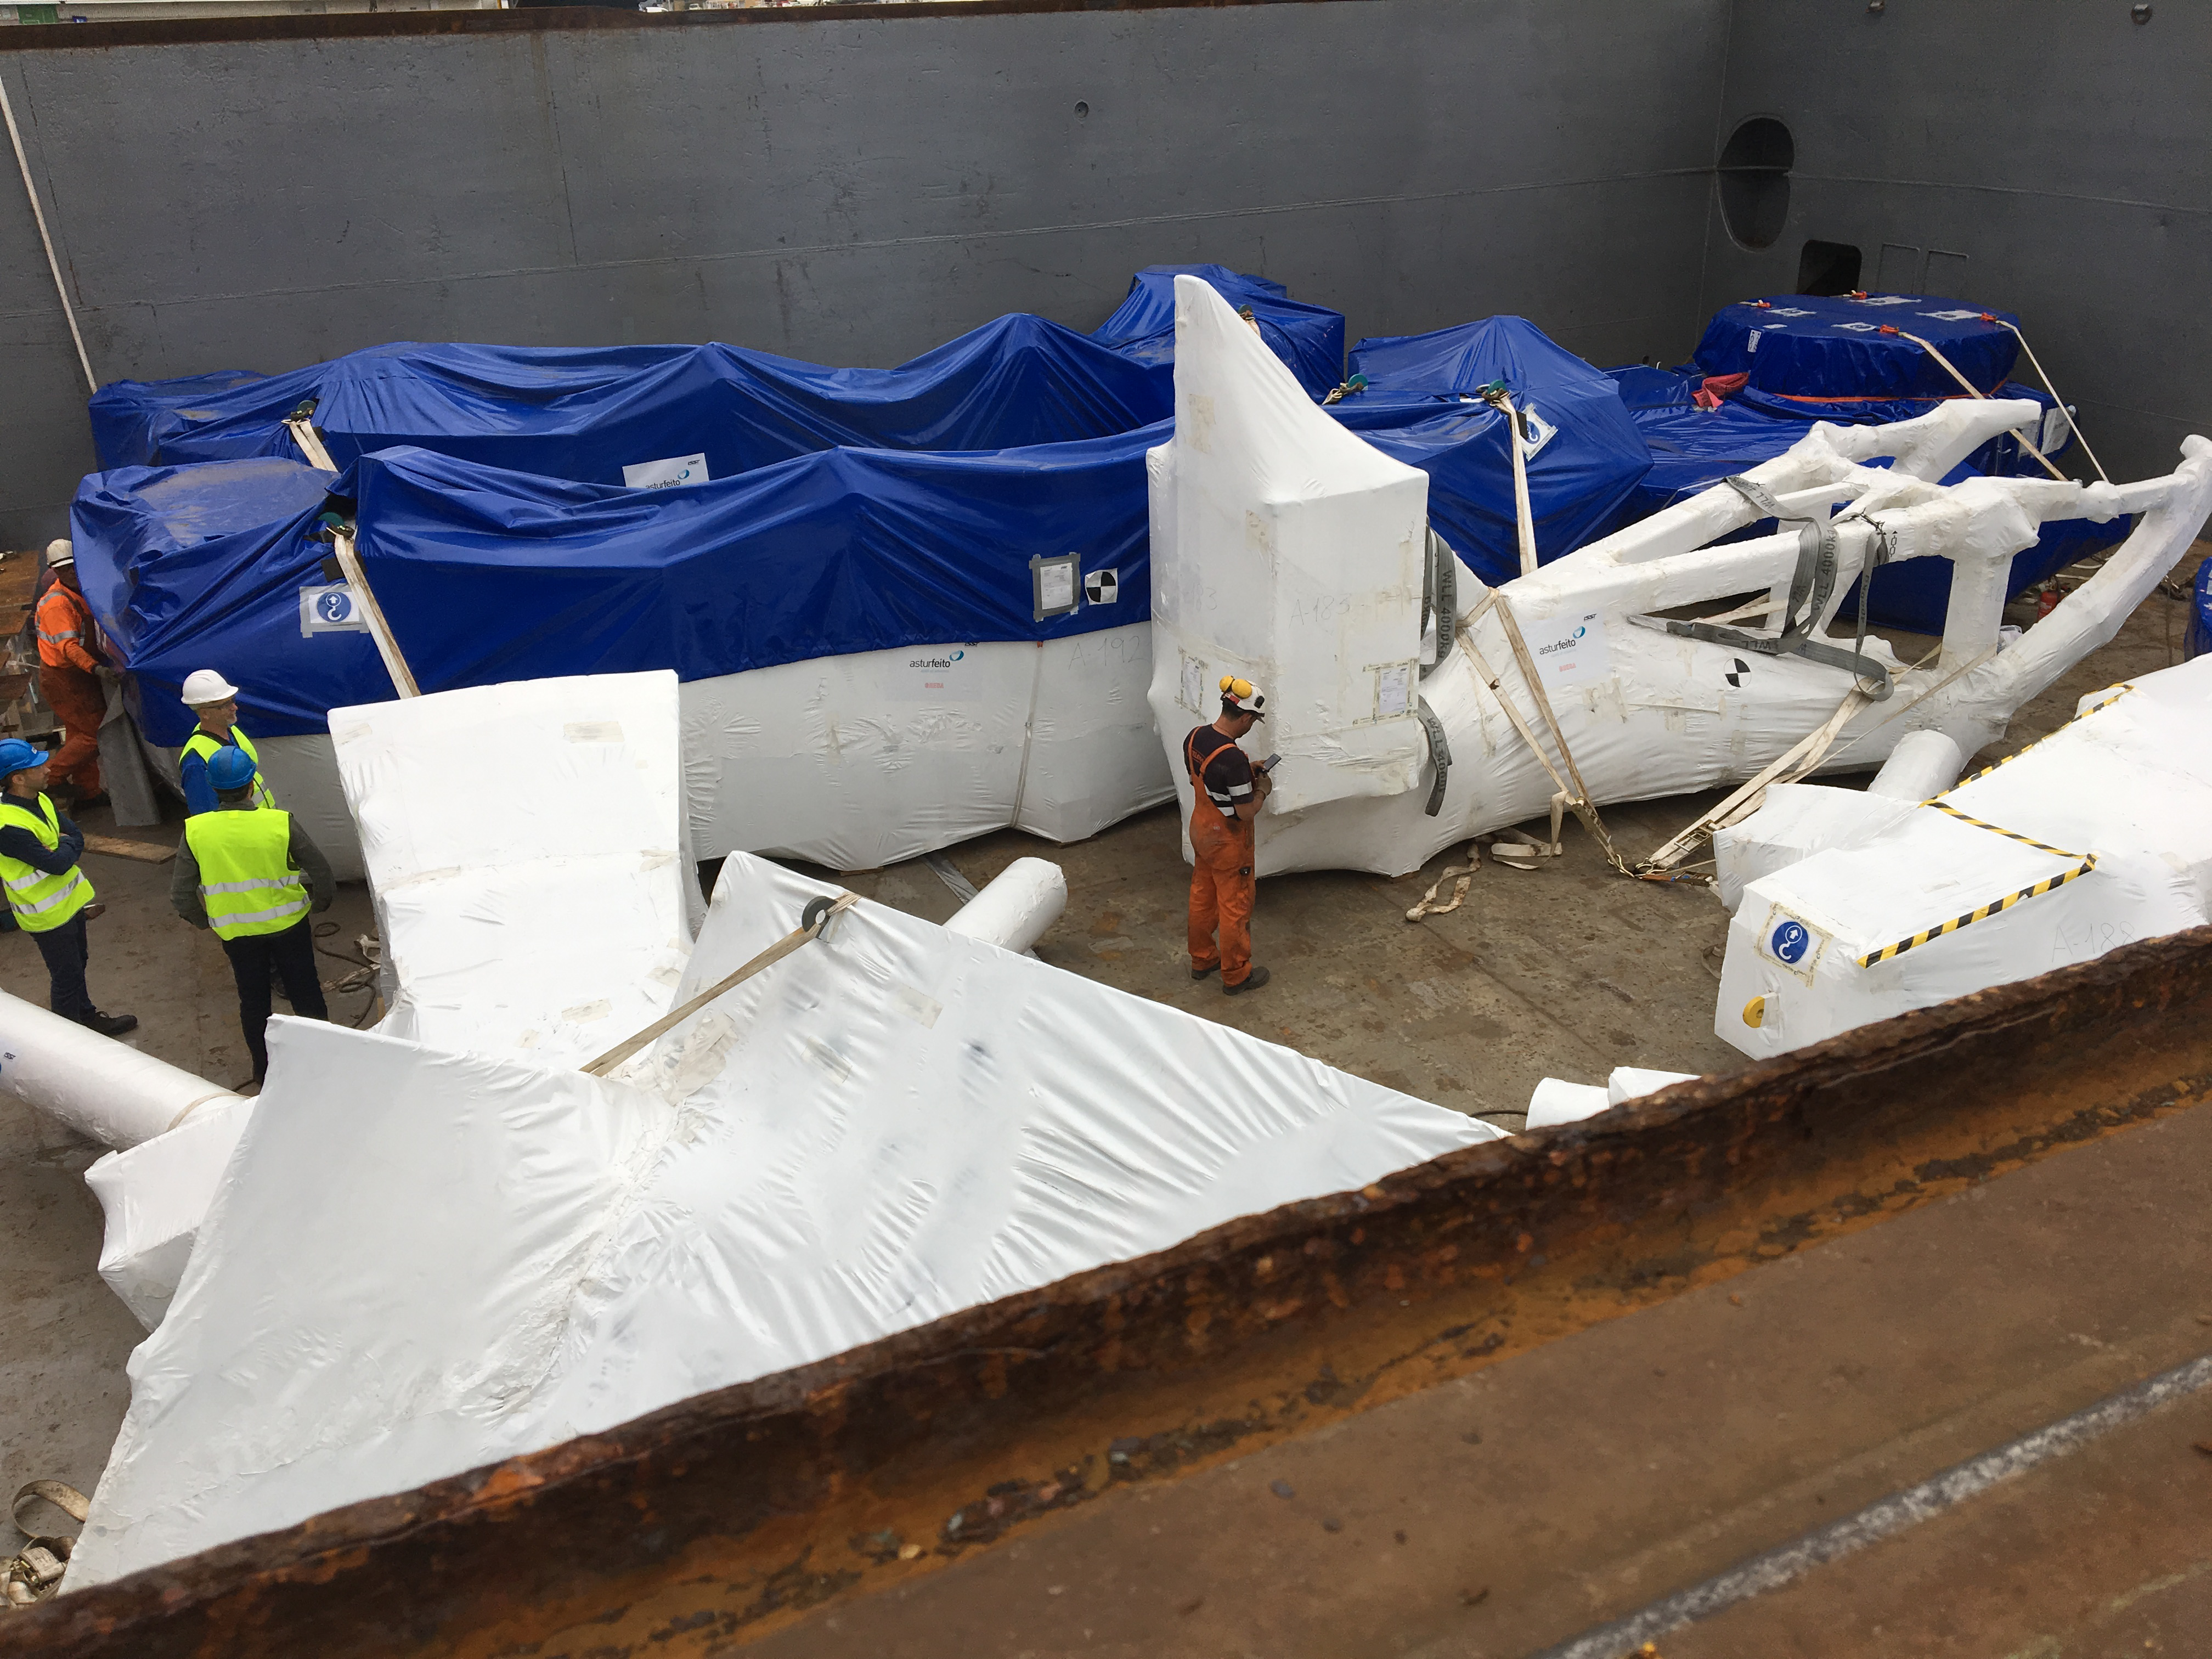

TMA Loading in Spain

The LSST Telescope Mount Assembly (TMA) departed Spain for Chile aboard the vessel Lisa Auerbach on July 26th. The disassembled, marine-wrapped pieces of the TMA, were loaded without damage despite the challenge presented by their unusual sizes and shapes.

Credit: Rubin Observatory/NSF/AURA